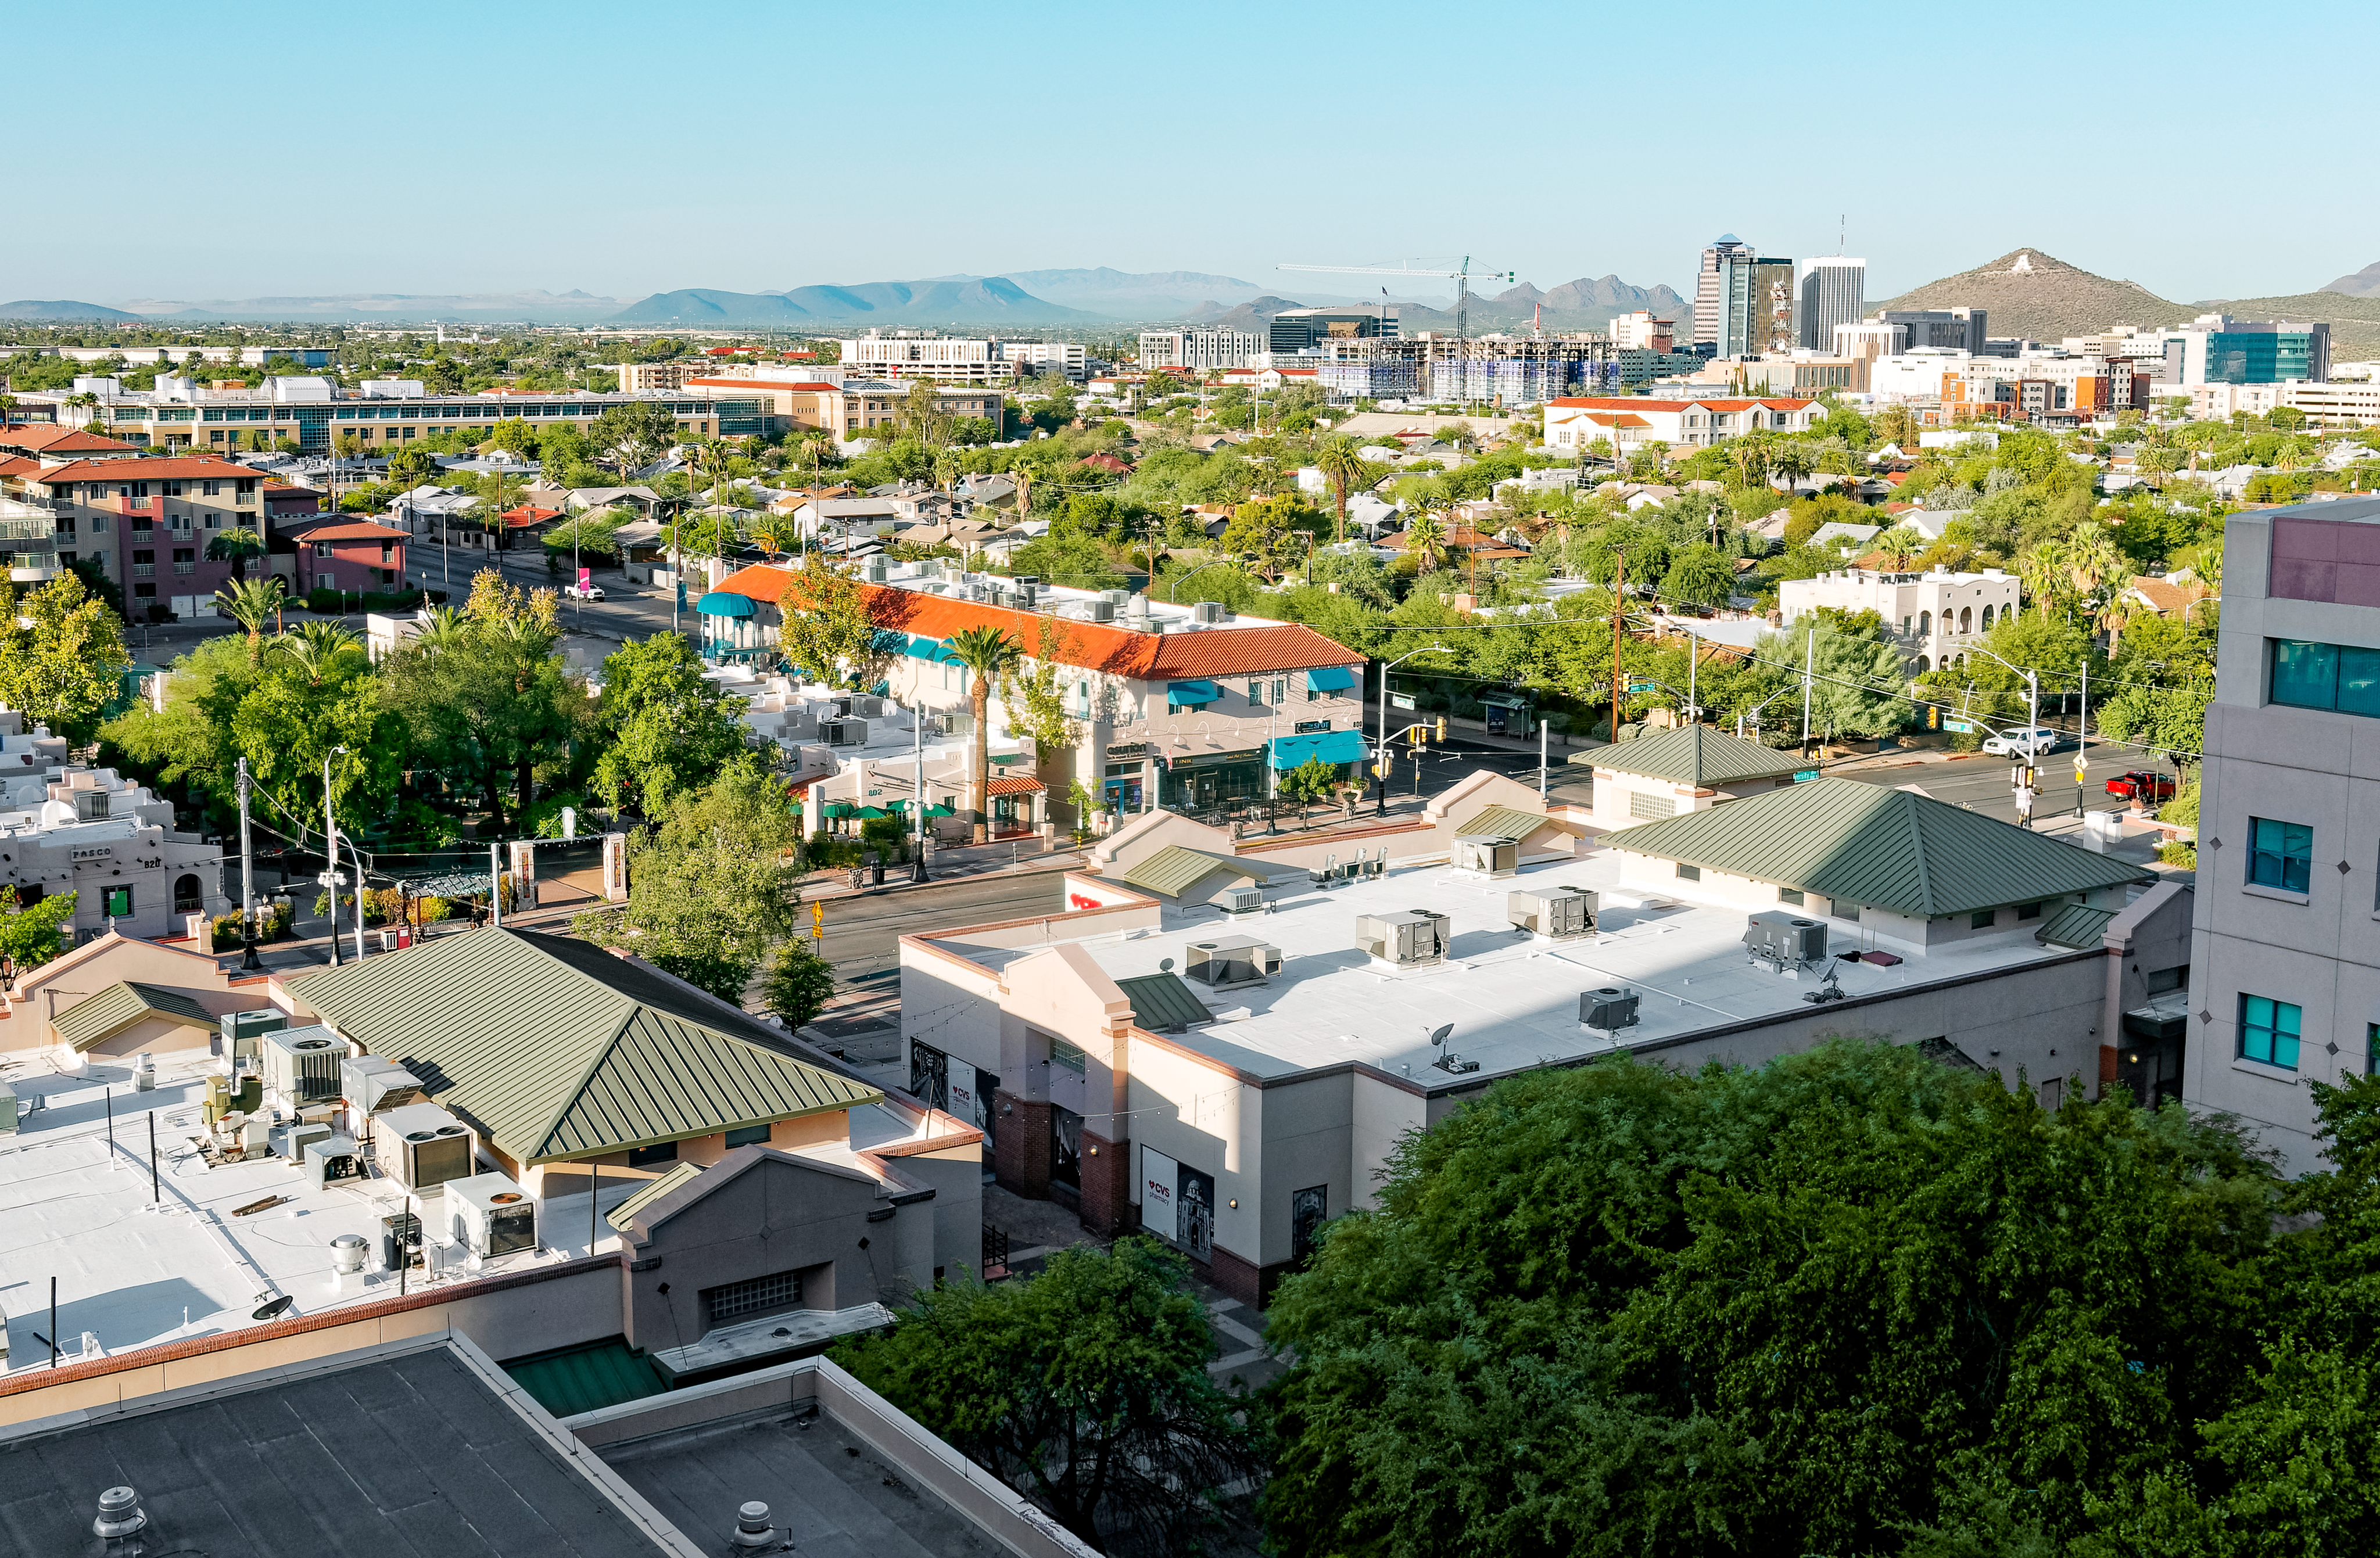

View of Tucson from University of Arizona Campus

East University Blvd. in Tucson, Arizona. Sentinel Peak, also known as "A" Mountain, is visible in the background.

Credit: Rubin Obs./NSF/AURA/W.O. Mullane